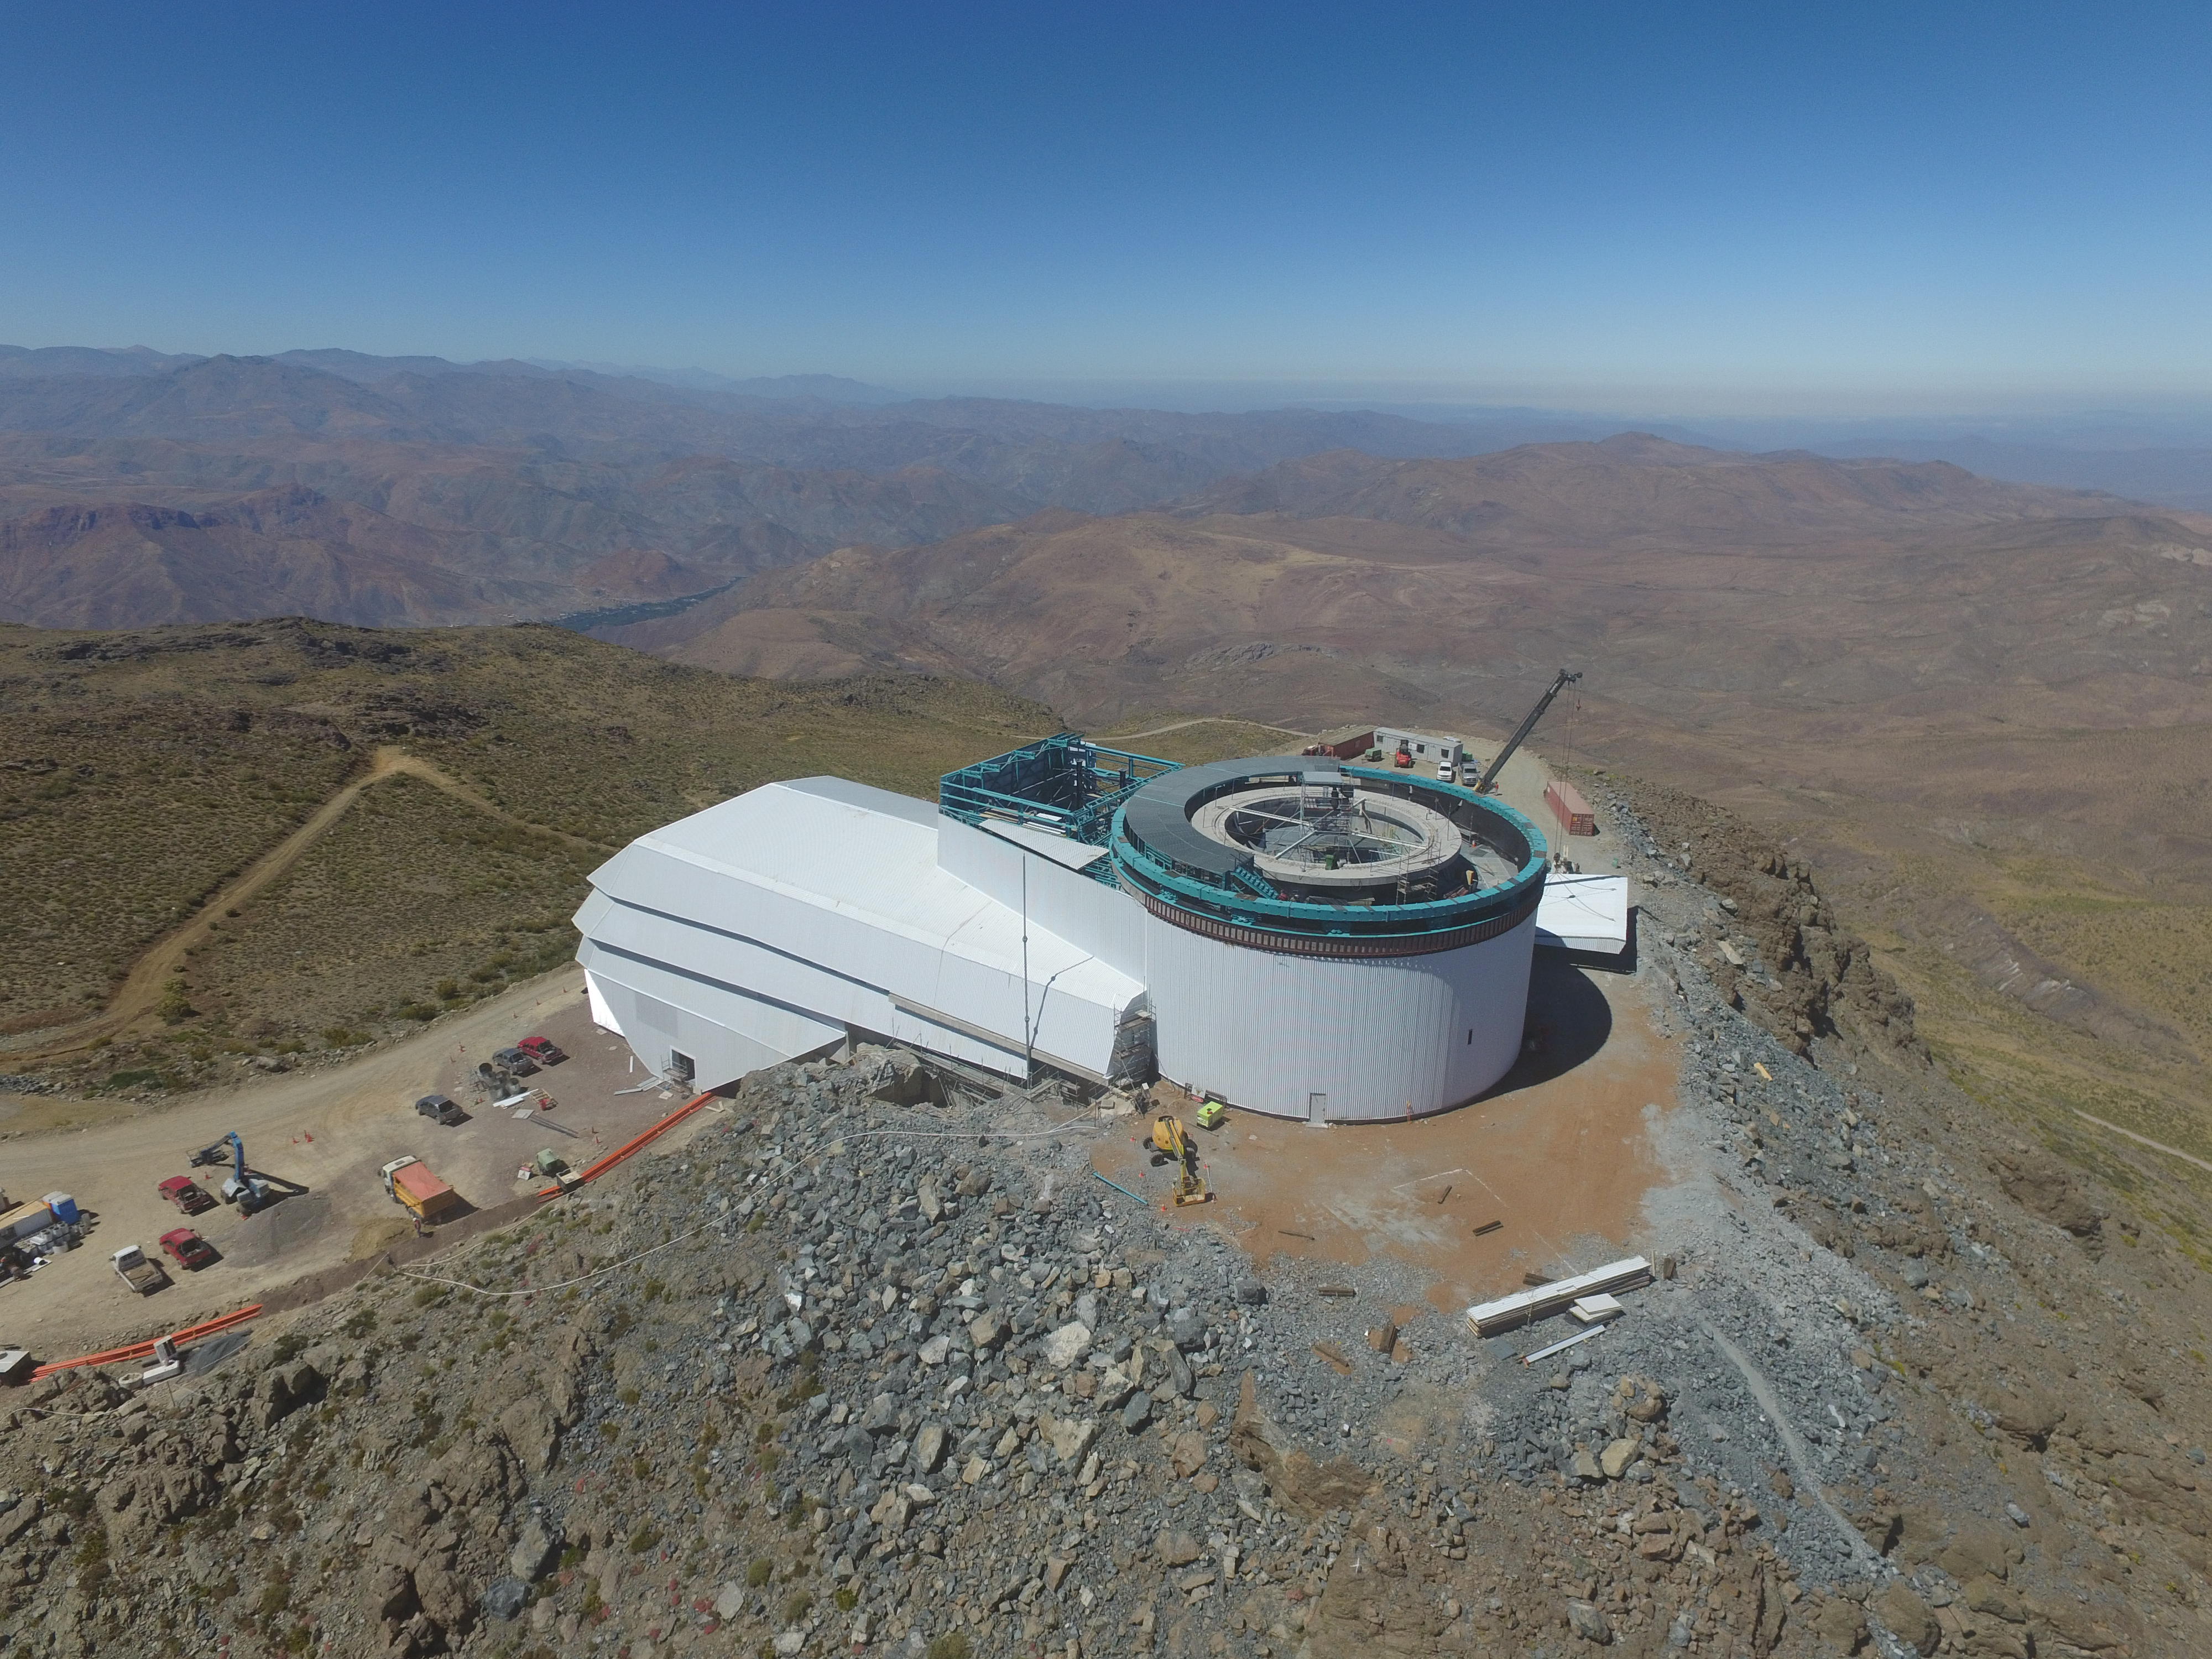

Drone Photo of LSST Facility and Environs December 2017

LSST Assembly Integration Verification (AIV) Manager Jacques Sebag submitted these aerial drone photos of the LSST facility, taken on December 28. The photos were taken after the LSST team collaborated with subcontractor Besalco to move the facility mobile roof to the flat area located on the north side of the lower enclosure. Congratulations to all for this achievement at the end of 2017!

Credit: Rubin Observatory/NSF/AURA